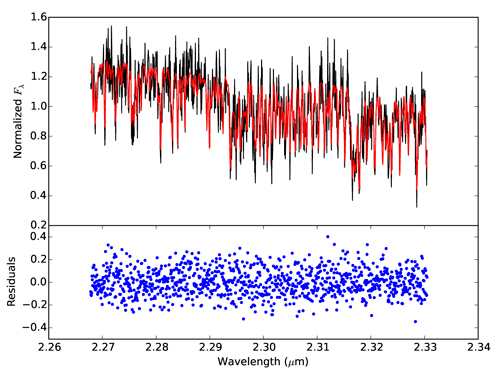

Gemini Confirms a Free-Floating Planet

Our observed spectrum of PSO J318.5−22 (black) compared to the forward model with our best fit parameters (red). The median residual of the fit is 0.079 (in normalized Fλ units), which is larger than the median uncertainty (0.048) of our observed spectrum. The rms of the residuals (0.12) indicates systematic uncertainties of ≈10%.

Credit: International Gemini Observatory/NOIRLab/NSF/AURA